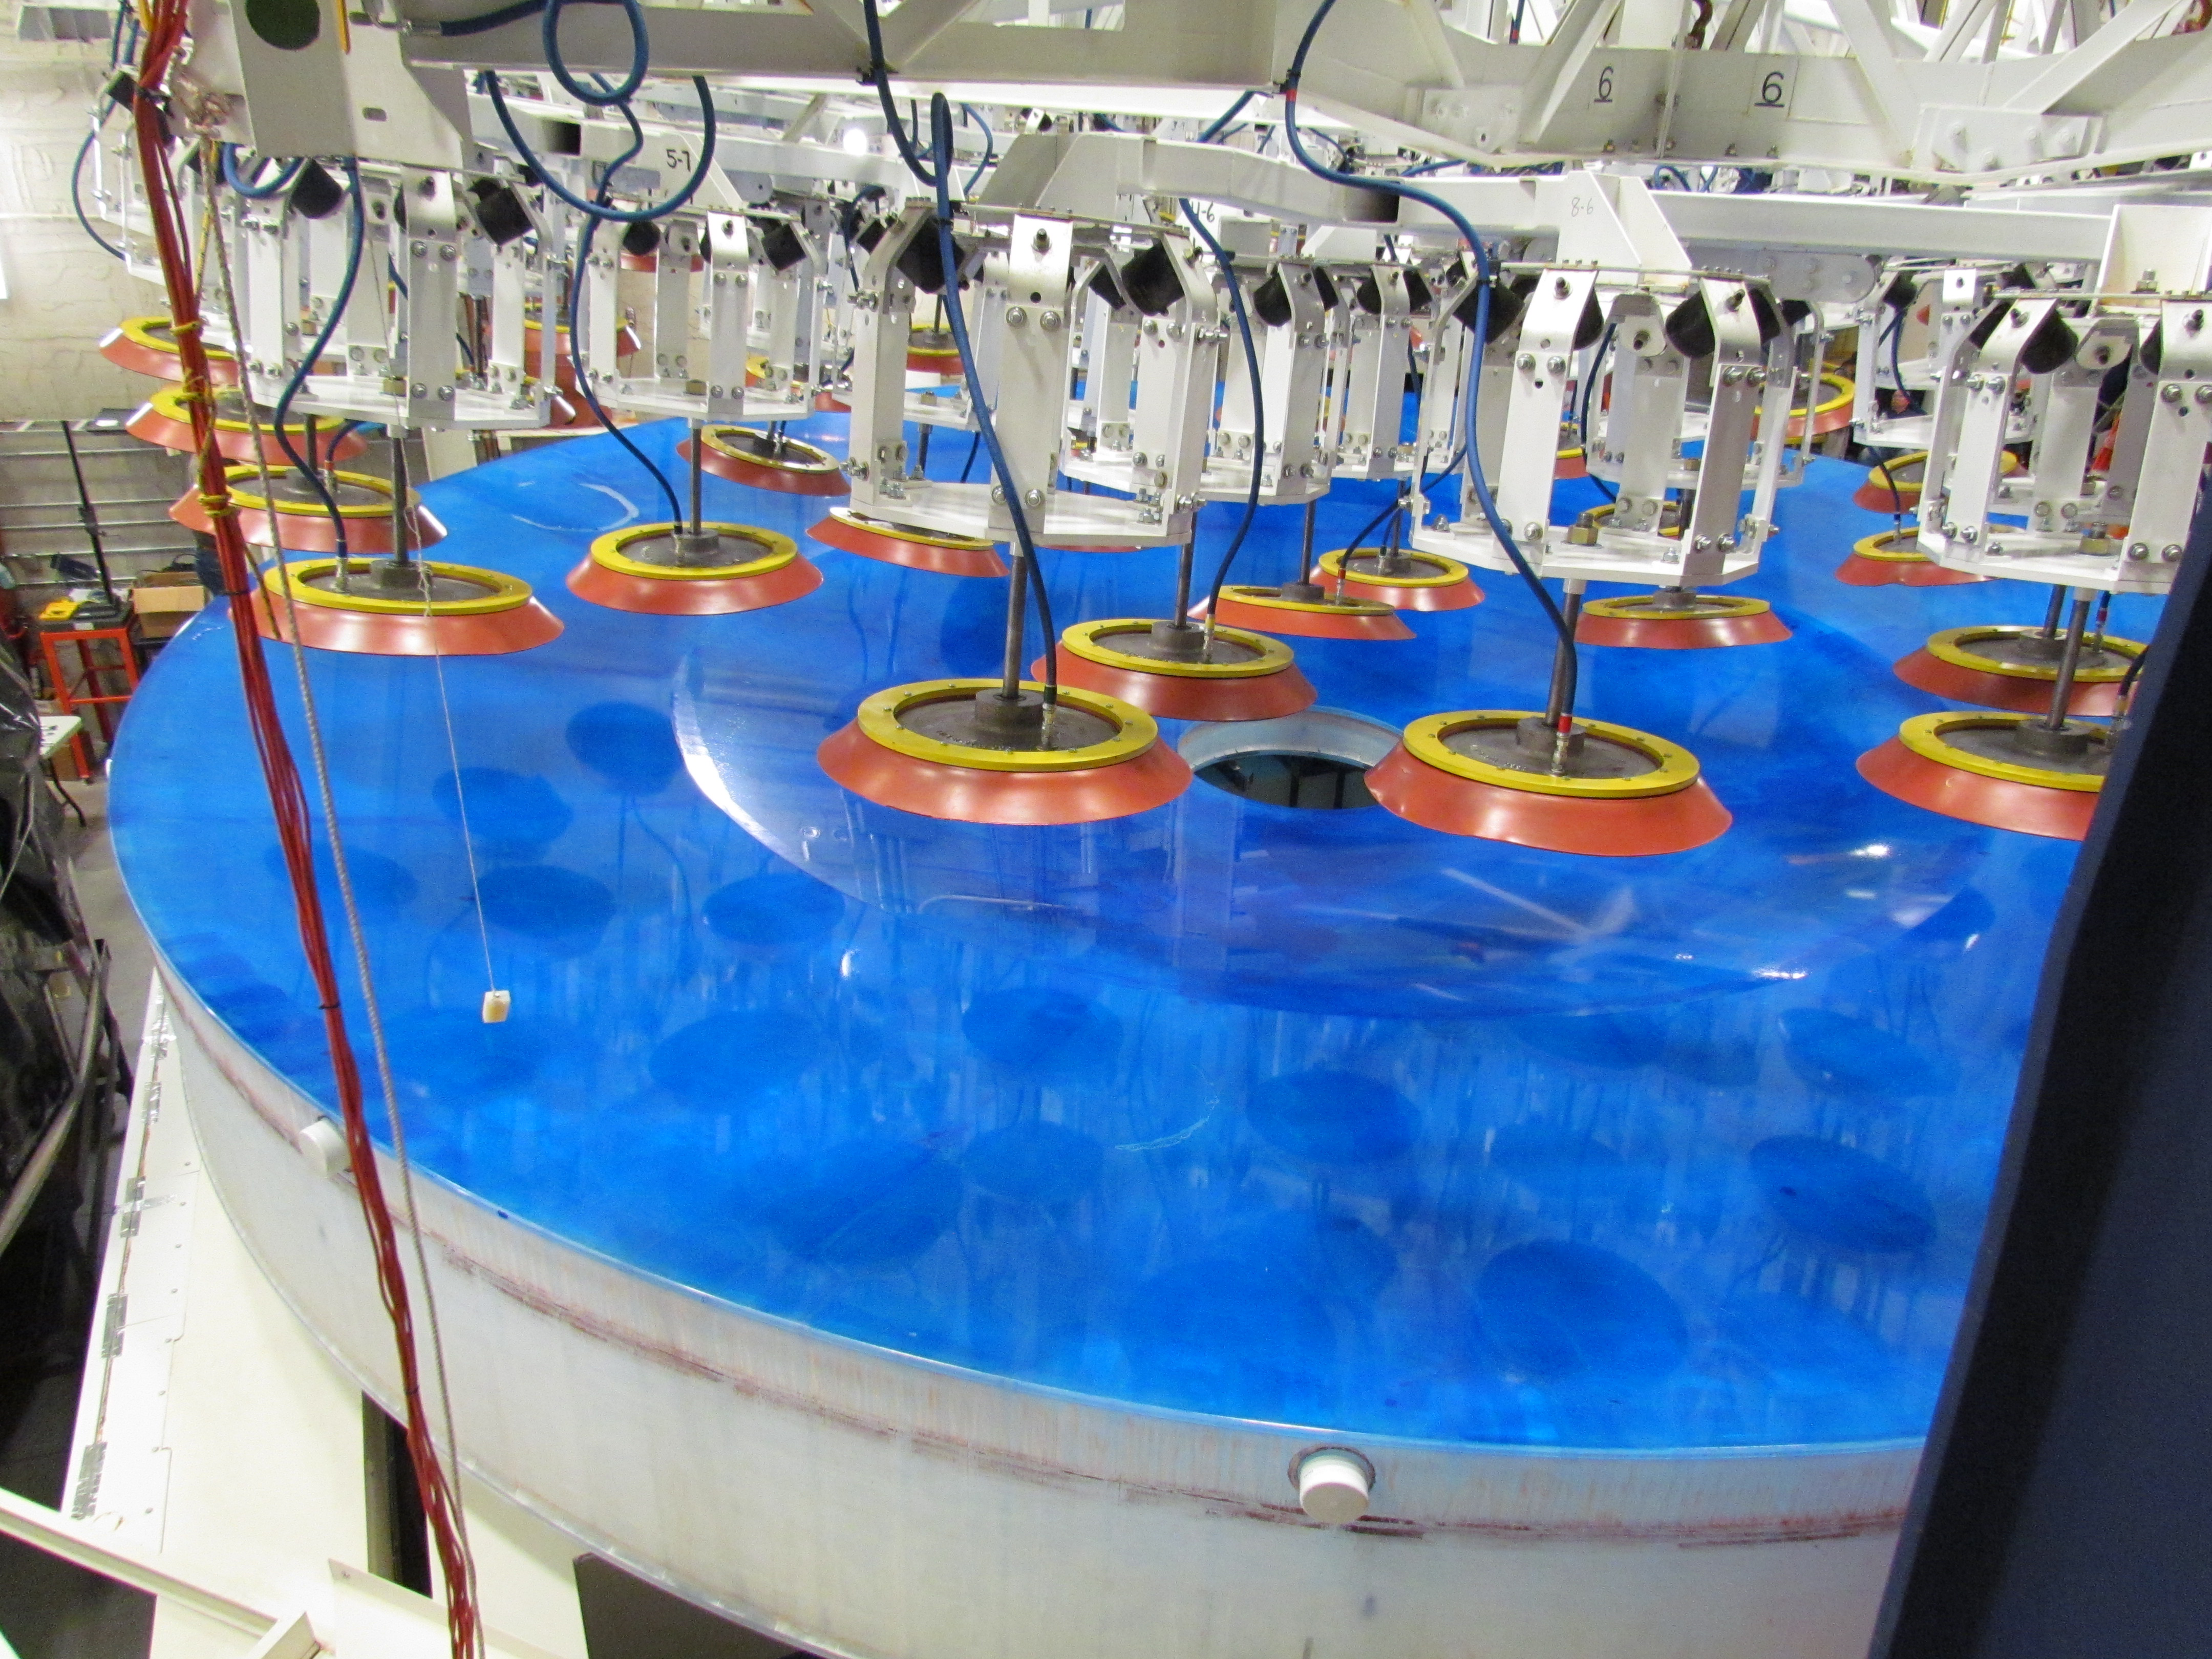

M1M3 Lifted from Polishing Cell to Box

The Primary/Tertiary Mirror is lifted from the polishing cell to its box. The lifter is supported by the crane above the Mirror with 54 vacuum pads on the Mirror. The pumps connecting the pads (the yellow boxes on the lifter) create a vacuum under each pad and secure the Mirror to the lifter. The bottom covers of the box are then removed so technicians can attach the Mirror's hard points, the gold-tone fixtures under the Mirror, to the blue supporting fixtures of the box.

Credit: Rubin Observatory/NSF/AURA